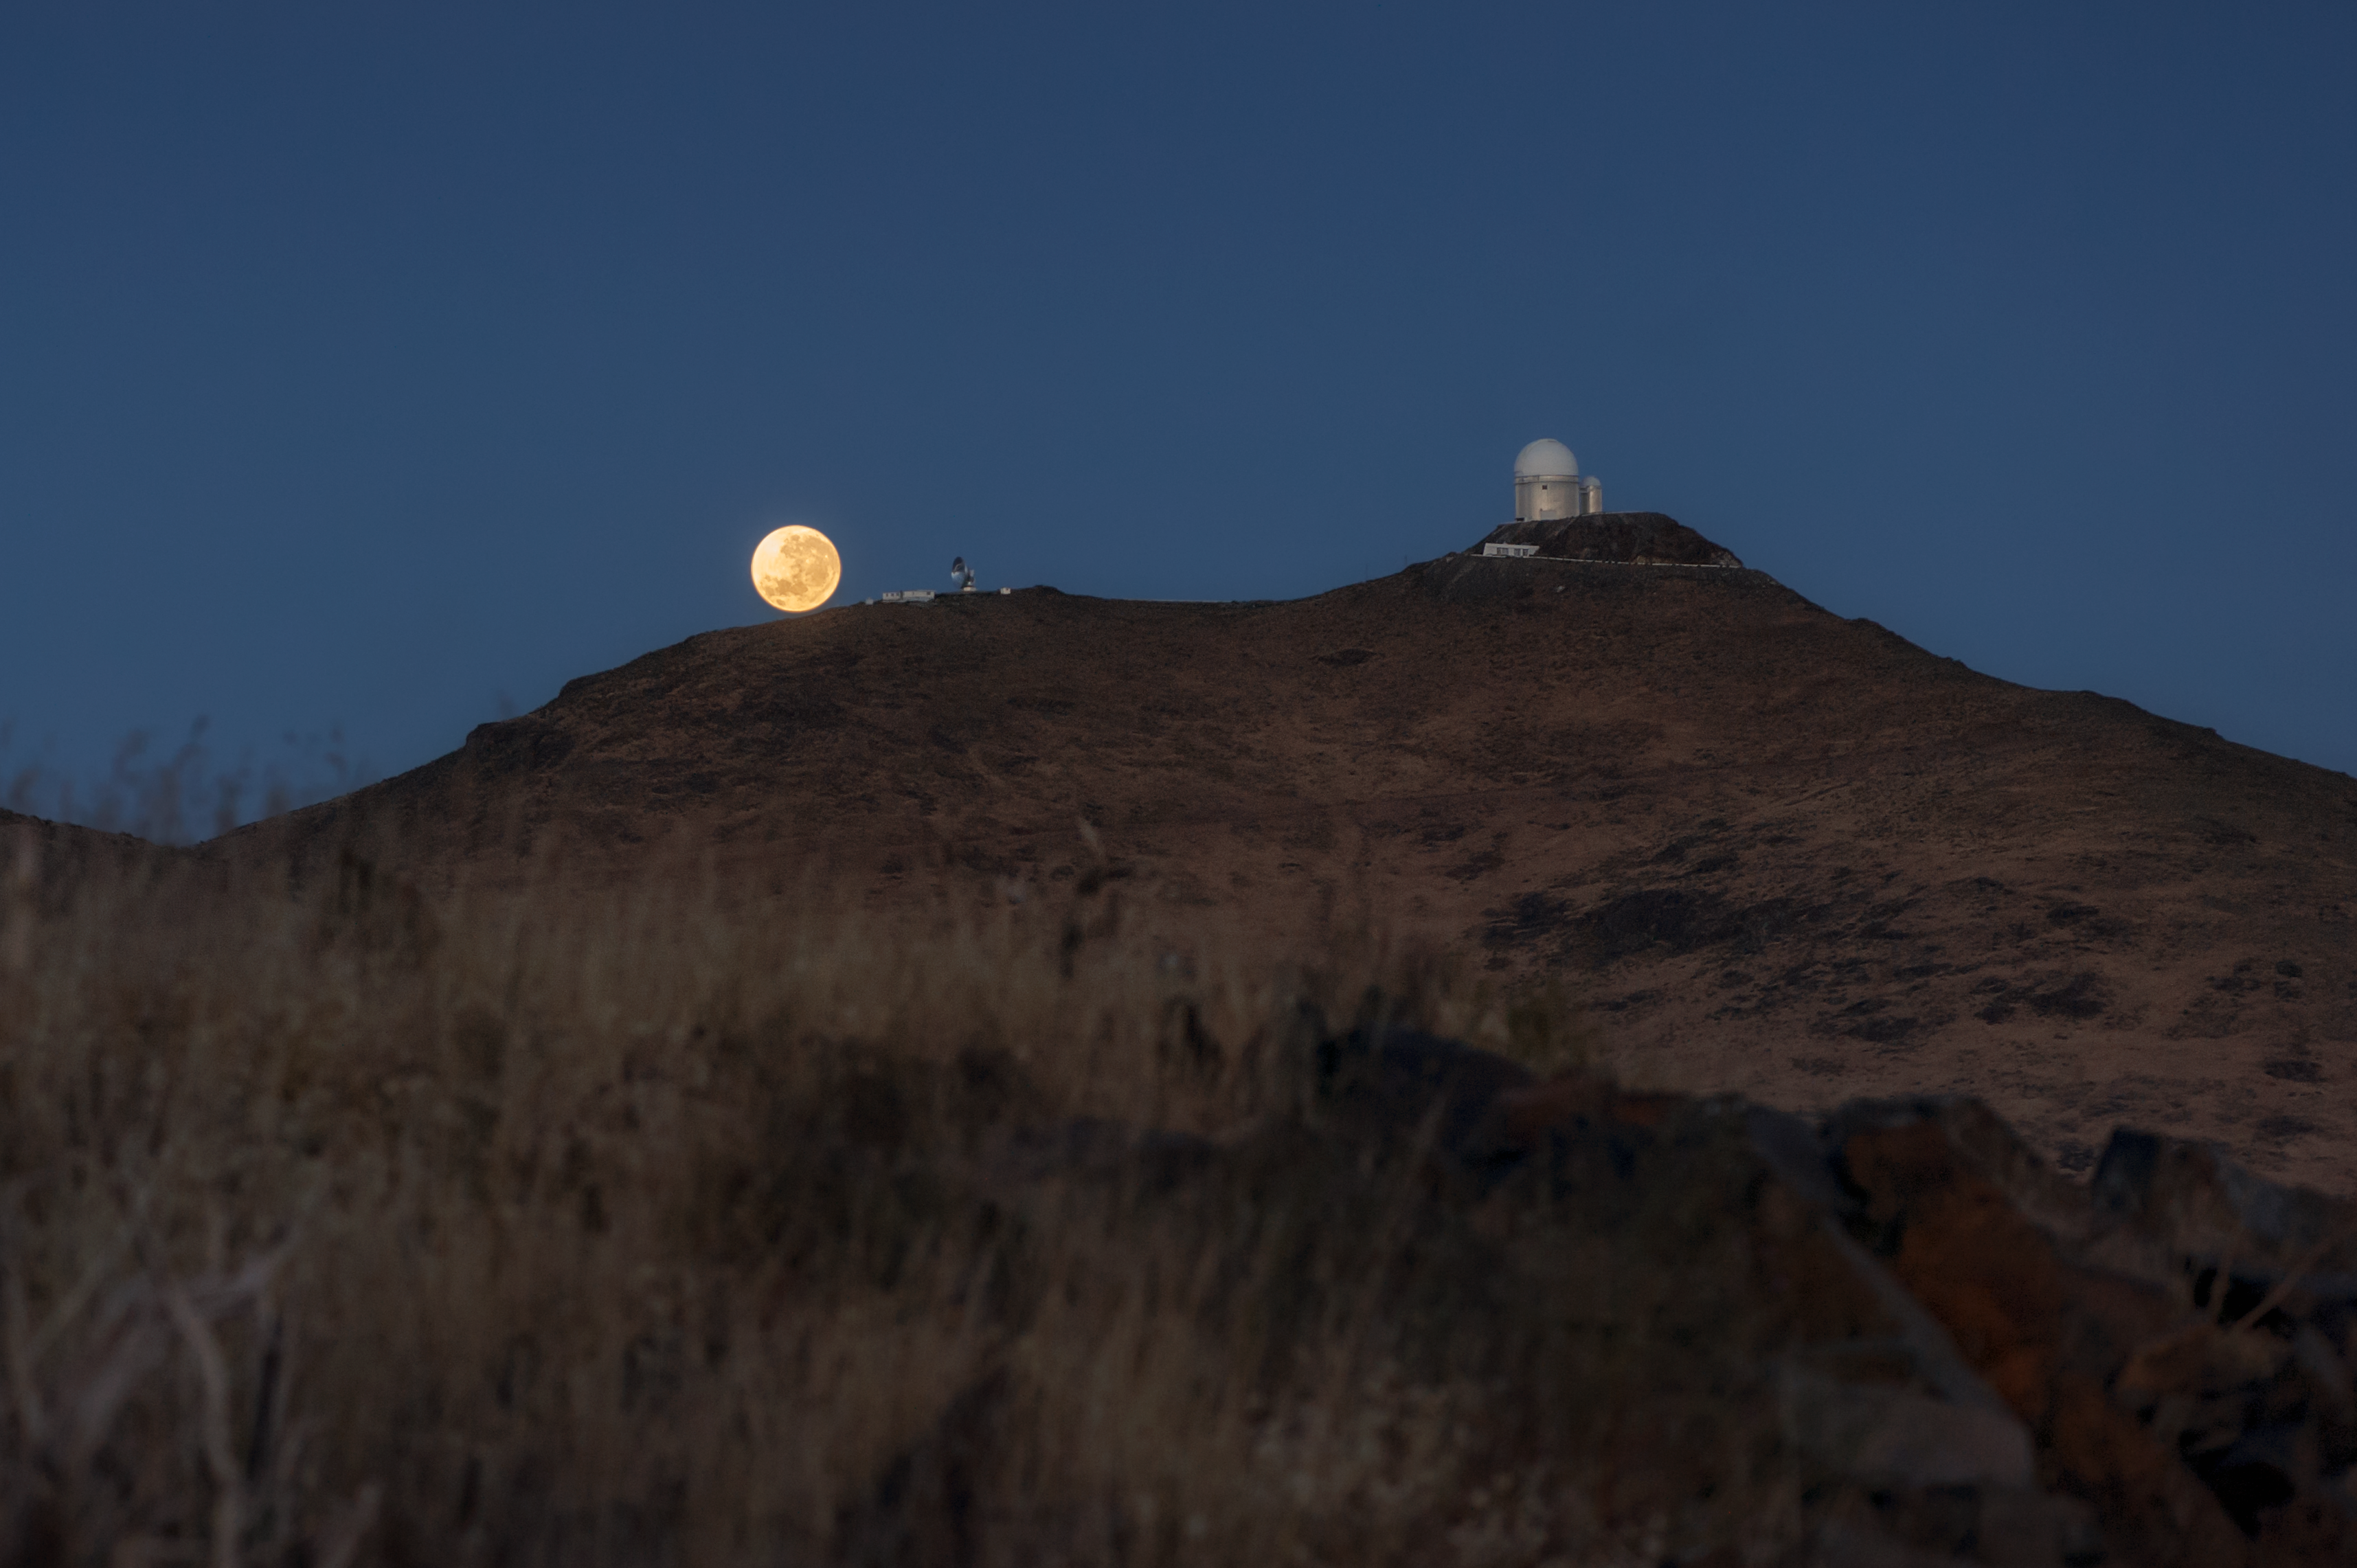

Supermoon at La Silla

This image captures the moment that a supermoon seemed to rest on top of the Chilean mountains, seen from 4.5 kilometres distance from the summit of La Silla. Although not terribly interesting from a scientific perspective, during this relatively rare event the Moon is a little closer to Earth, making its diameter appear about 10% larger in the sky.

A supermoon occurs when a full Moon coincides with its perigee — the point in the Moon’s elliptical orbit at which it is nearest to Earth. A full Moon occurs on average every 30 days, and is at its perigee every 28 days. Three or four times a year these two events occur at almost the same time, creating a supermoon. An astrologer, Richard Nolle, first coined the term supermoon over 30 years ago, but it has only recently come into popular astronomical usage. Before they were known as supermoons, astronomers referred to them as perigee full Moons, but neither title has brought with it a precise definition of when exactly the supermoon occurs.

No matter what we call them, supermoons — like all full Moons — have real physical effects on Earth. Full moons act with the Sun to create larger than usual tides, known as spring tides. But when the full Moon is also at its perigee, its gravitational pull is even larger and Earth’s tides become ever bigger, known as perigean spring tides.

Credit: ESO/I. Saviane